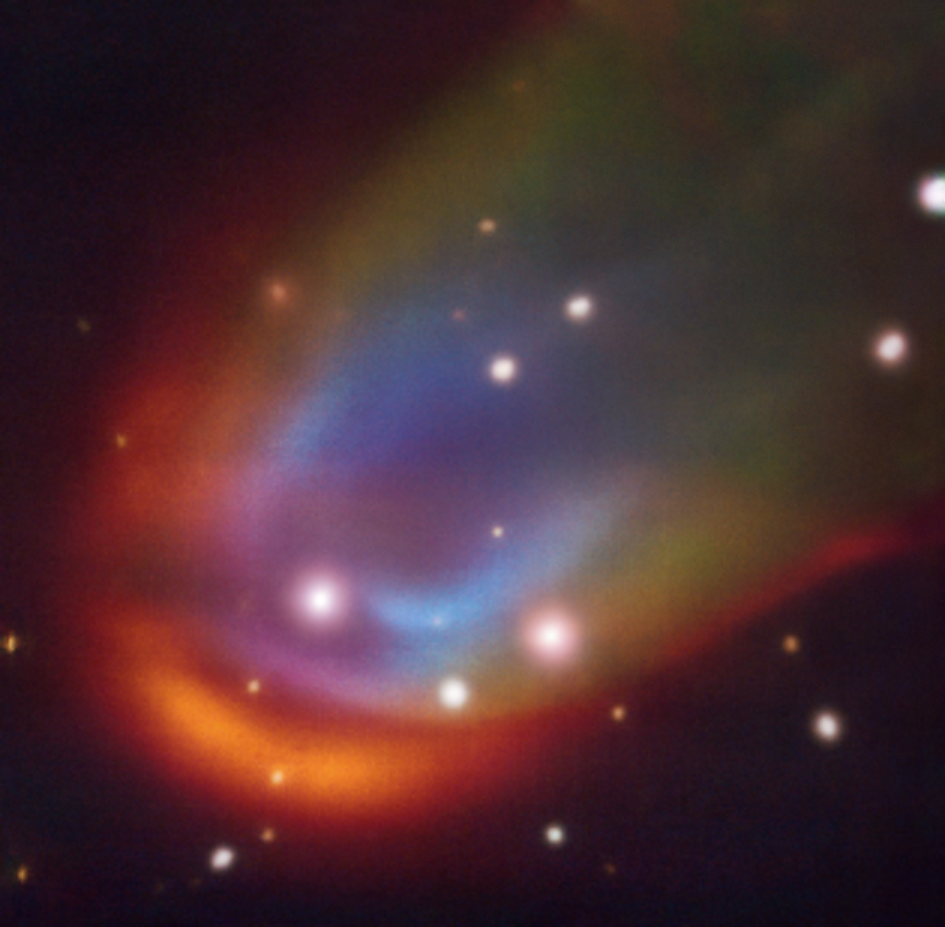

VLT image of a dead star creating a shock wave as it moves through space

The central square image, taken with the MUSE instrument on ESO’s Very Large Telescope, shows shock waves around the dead star RXJ0528+2838. When a star moves through space it can push away nearby material creating a so-called bow shock, which in this image is glowing in red, green and blue. The colours represent hydrogen, nitrogen and oxygen, respectively. These shocks are usually produced by a strong outflow expelled from the star. However, in the case of RXJ0528+2838 –– a white dwarf with a Sun-like companion –– astronomers discovered that the shock wave can’t be explained by any known mechanism. Some hidden energy source, perhaps magnetic fields, could be the answer to this mystery.

Credit: ESO/K. Iłkiewicz and S. Scaringi et al.